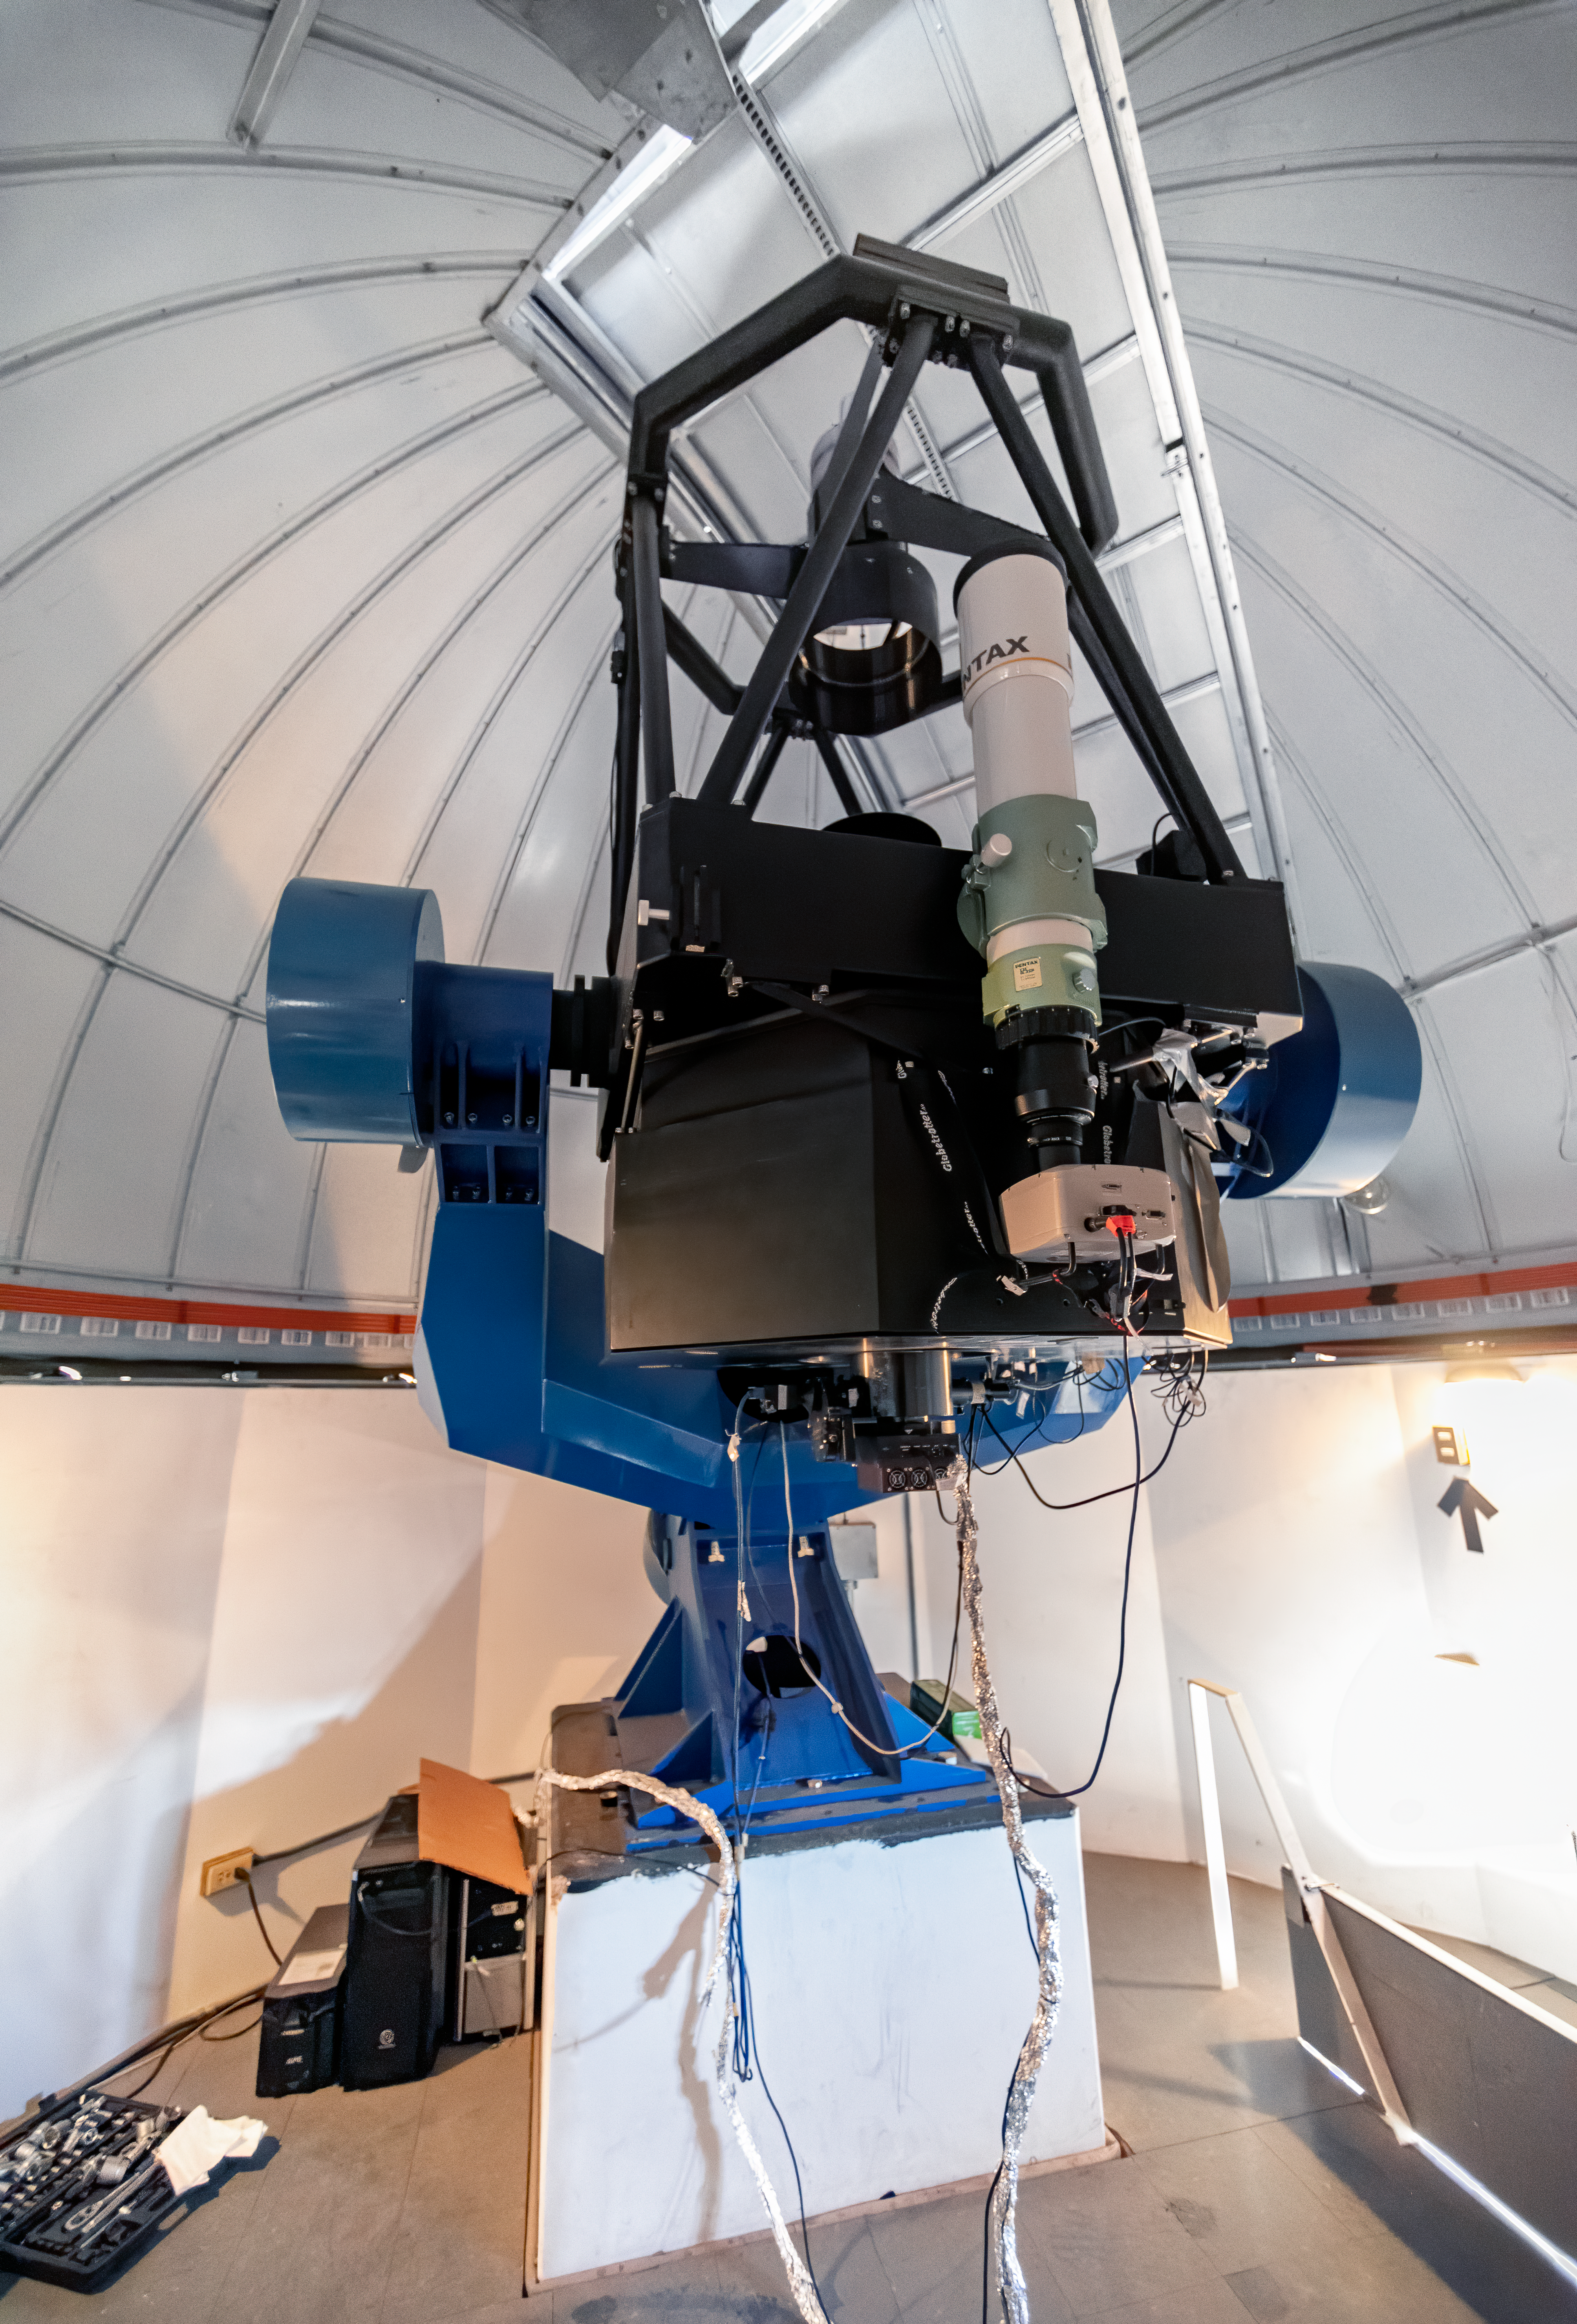

PROMPT-7 Telescope

PROMPT-7 0.8-meter Telescope at Cerro Tololo Inter-American Observatory in Chile.

Credit: CTIO/NOIRLab/NSF/AURA